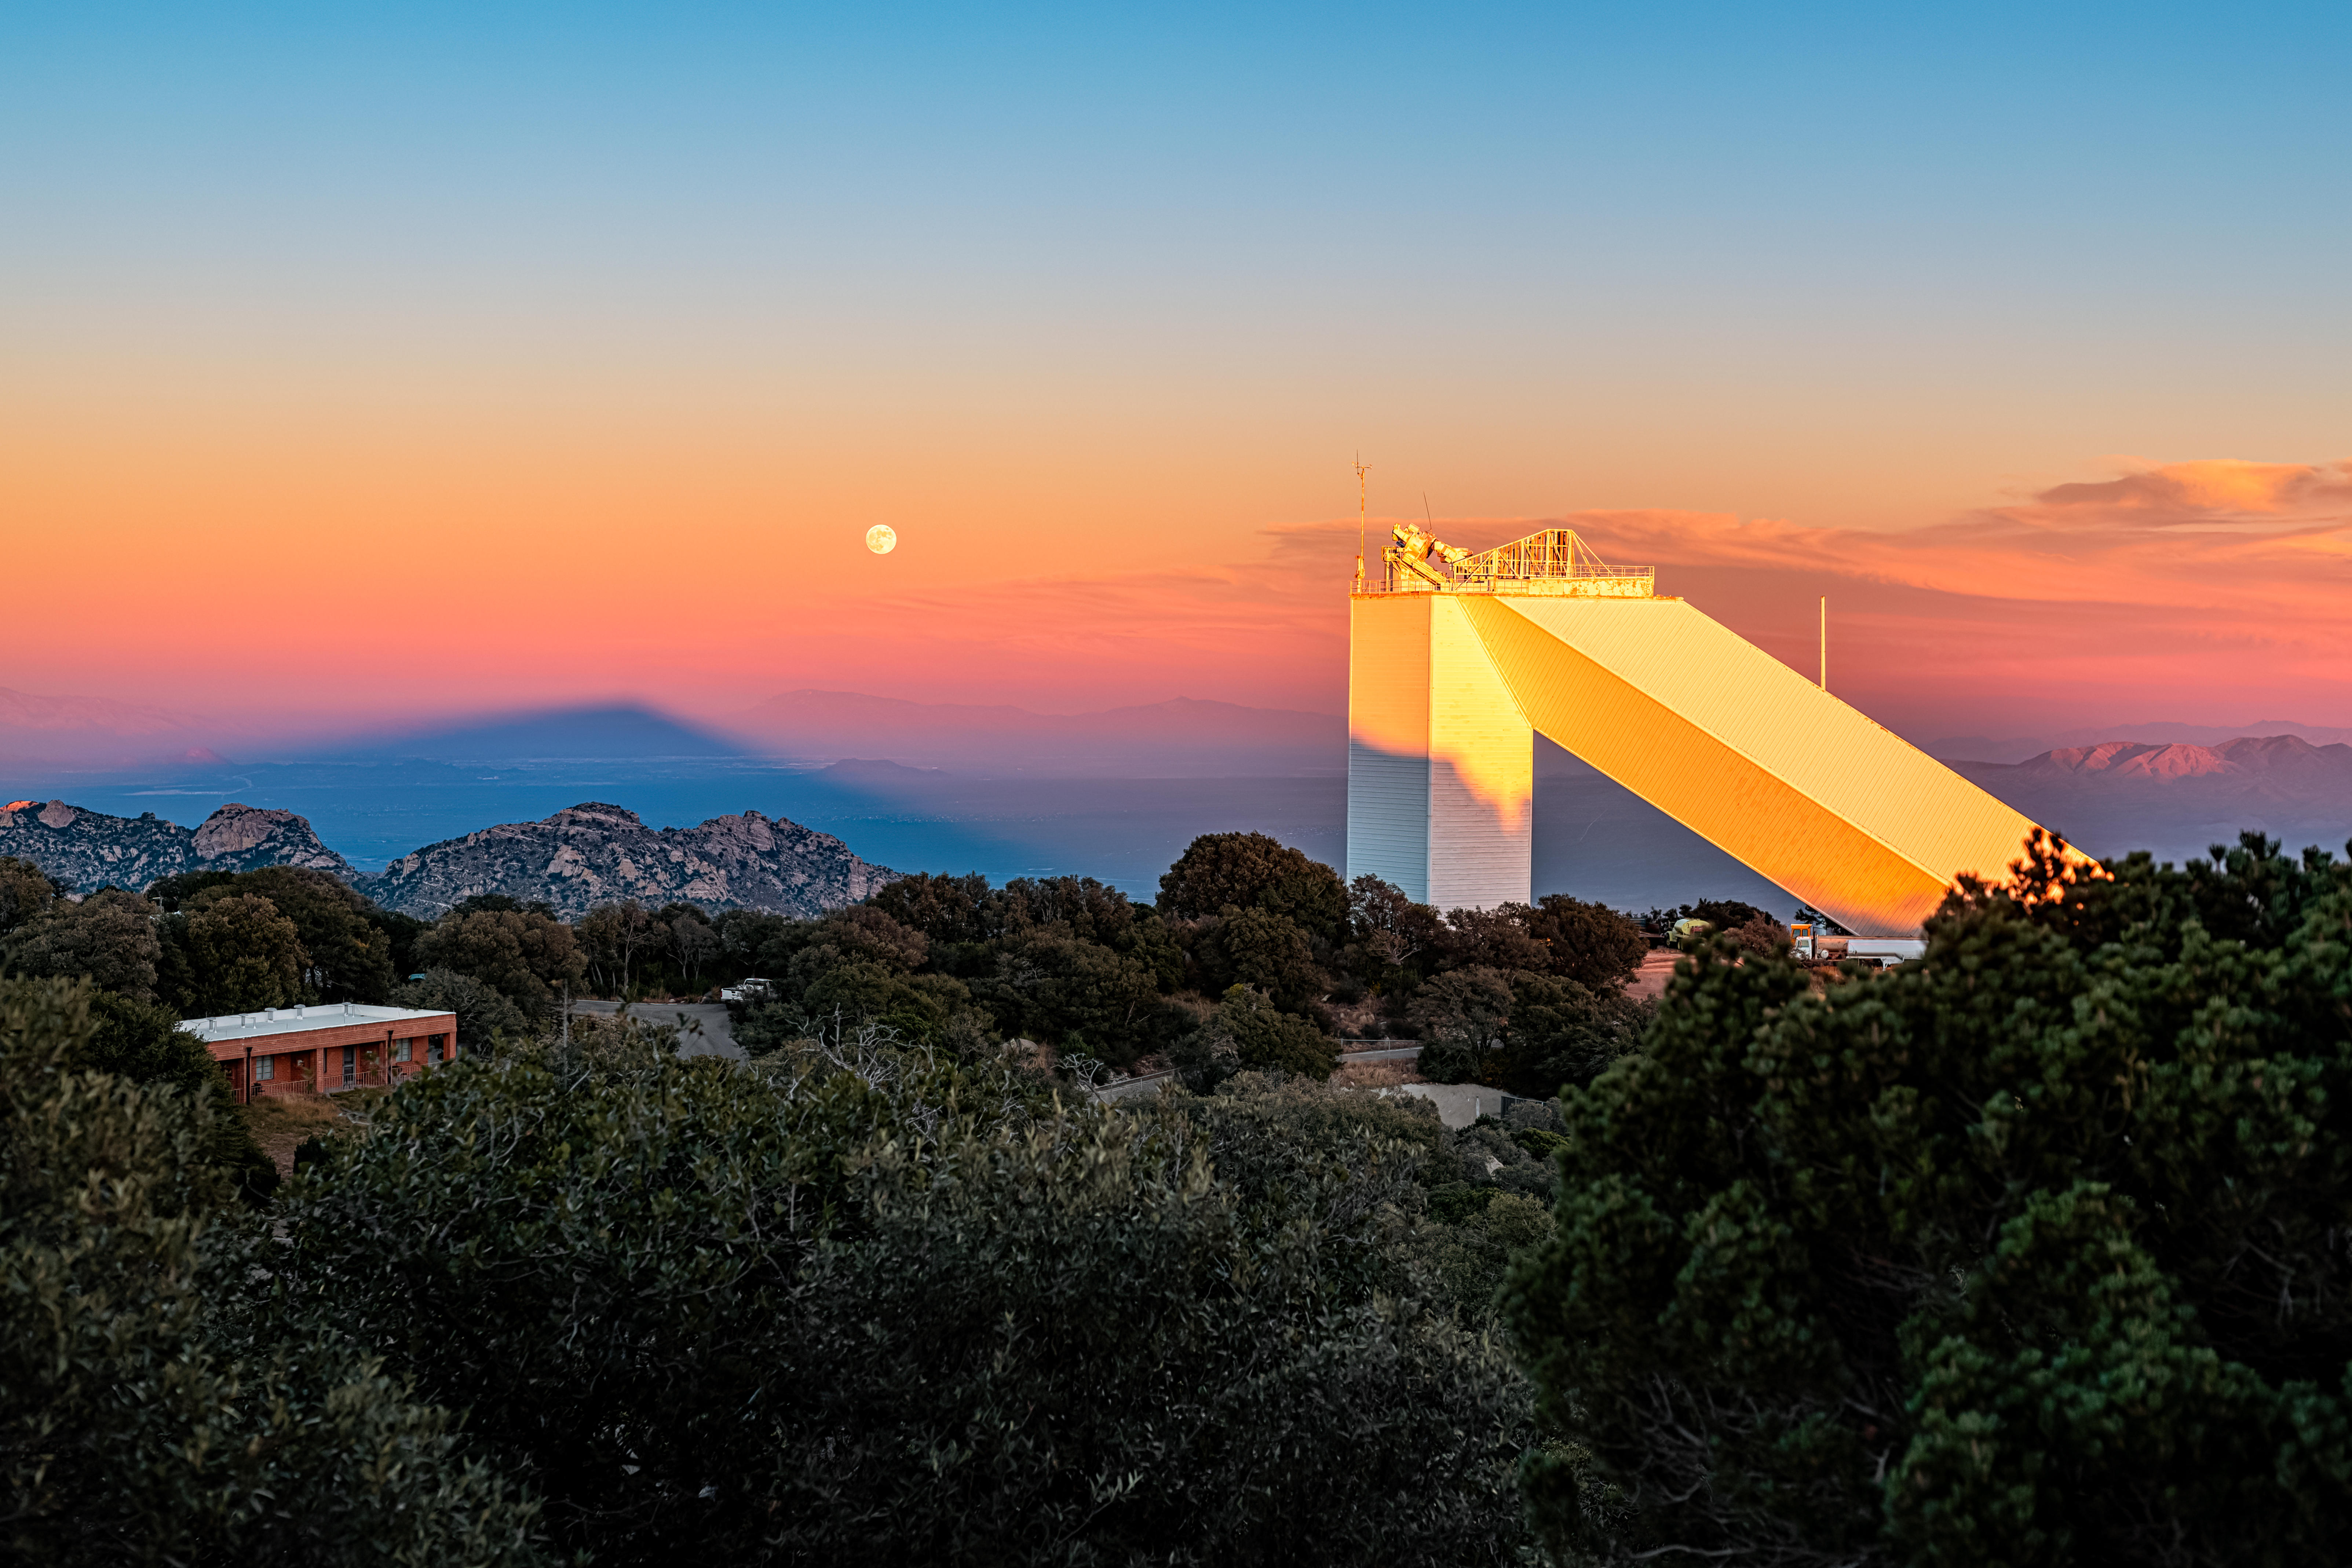

McMath-Pierce Solar Telescope

The moon rising behind the McMath-Pierce Solar Telescope located at Kitt Peak National Observatory (KPNO), a Program of NSF NOIRLab, near Tucson, Arizona. The McMath-Pierce Solar Telescope was decommissioned in 2017 and is being converted to the NOIRLab Windows on the Universe Center for Astronomy Outreach.

Credit: KPNO/NOIRLab/NSF/AURA/P. Horálek